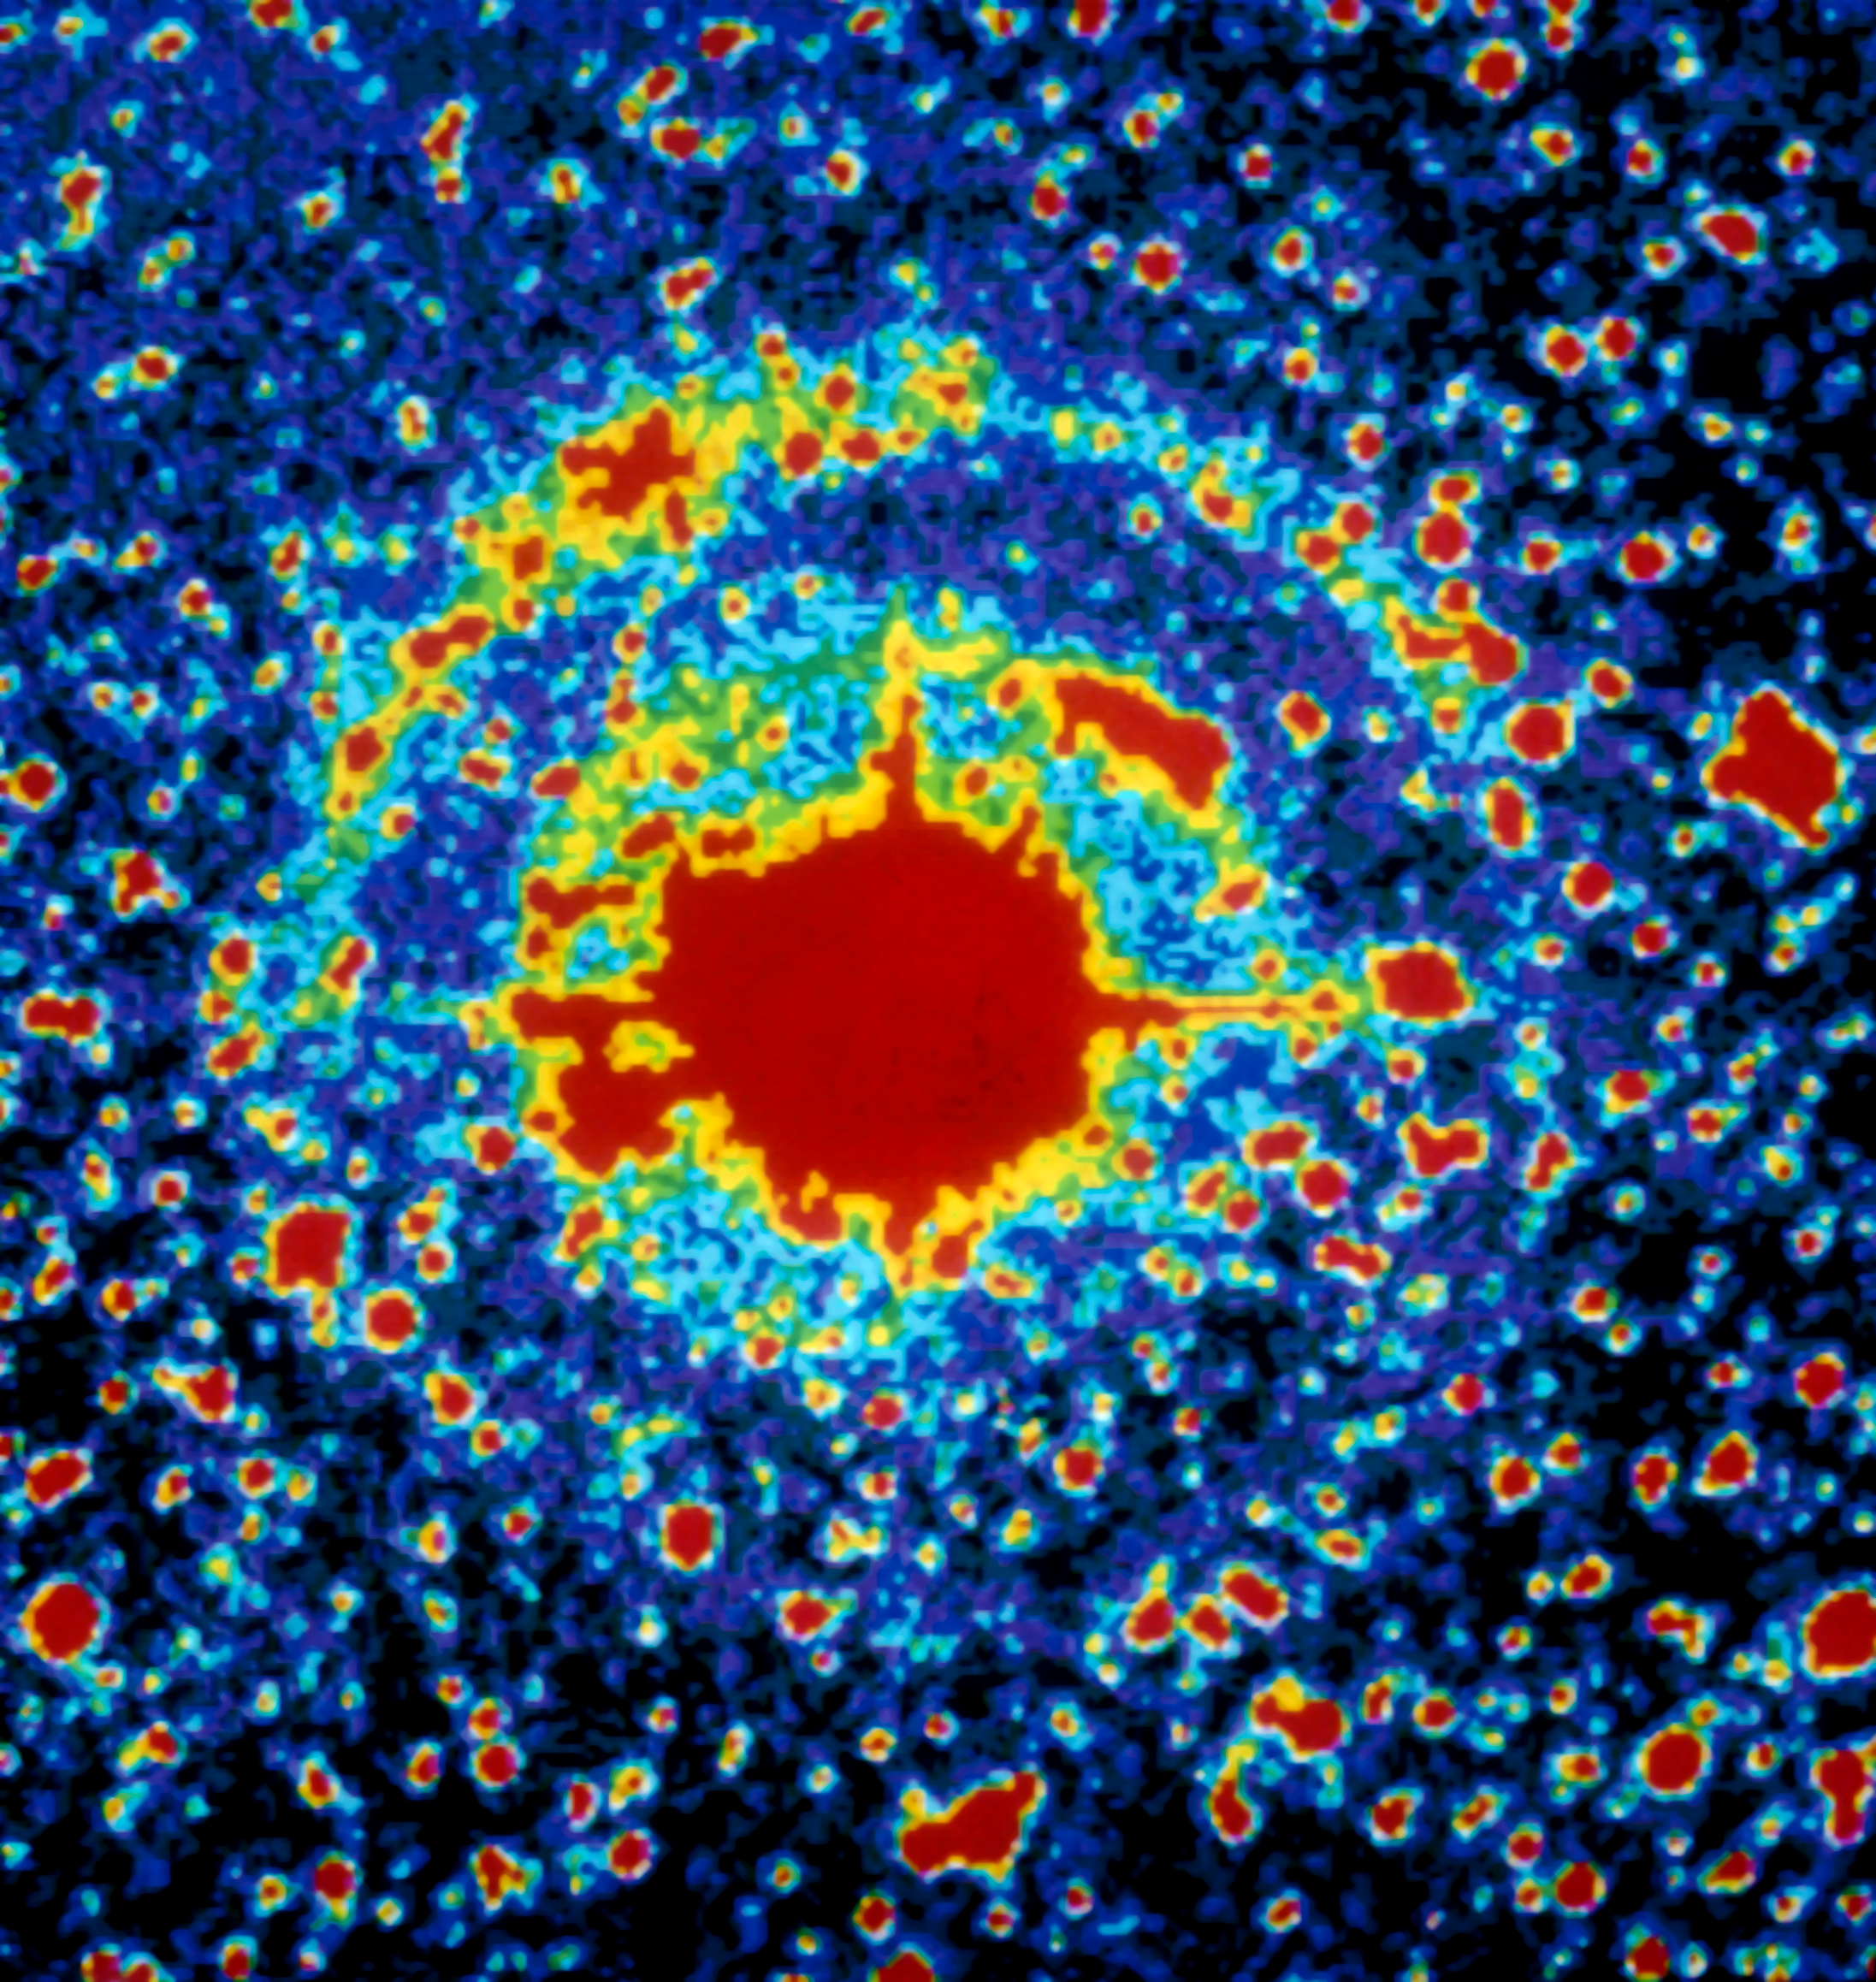

Light echoes from SN 1987A

Image of supernova SN 1987A showing two annular light echoes. The image was taken with EFOSC in coronographic mode at the ESO 3.6-metre telescope, from La Silla Observatory, on February 1988, one year after the outburst. The colour coding shows the intensity contours in the image. Light echoes have been used as an efficient way of studying the structure of the interstellar medium close to the supernova. SN 1987A, detected in the nearby Large Magellanic Cloud, was the closest explosion of this kind for several centuries, the first visible by naked-eye for 383 years and definitely an event of the greatest relevance in modern astronomy. ESO telescopes have been observing this object for more than twenty years.

Credit: ESO